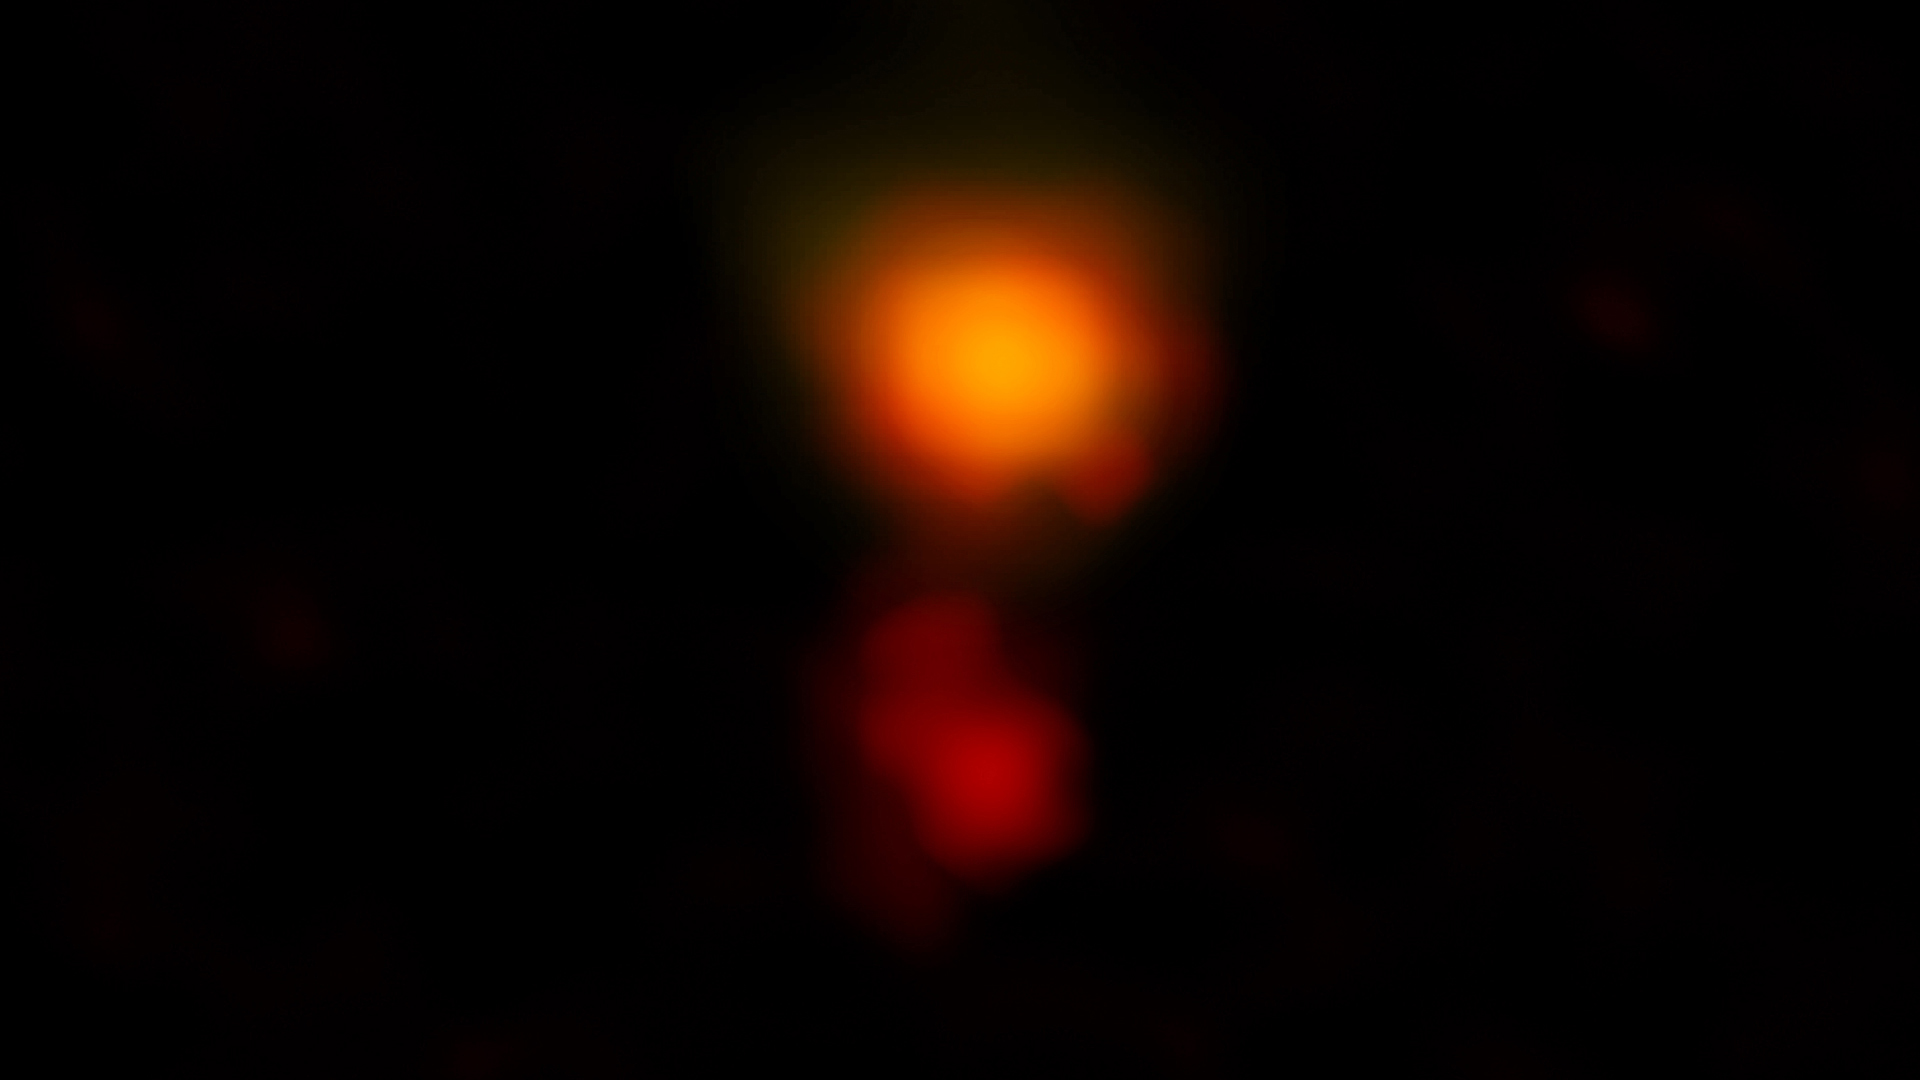

MAMBO-9. Distant, Dusty Star-forming Galaxy

ALMA radio image of the dusty star-forming galaxy called MAMBO-9. The galaxy consists of two parts, and it is in the process of merging.

Credit: ALMA (ESO/NAOJ/NRAO), C.M. Casey et al.; NRAO/AUI/NSF, B. Saxton